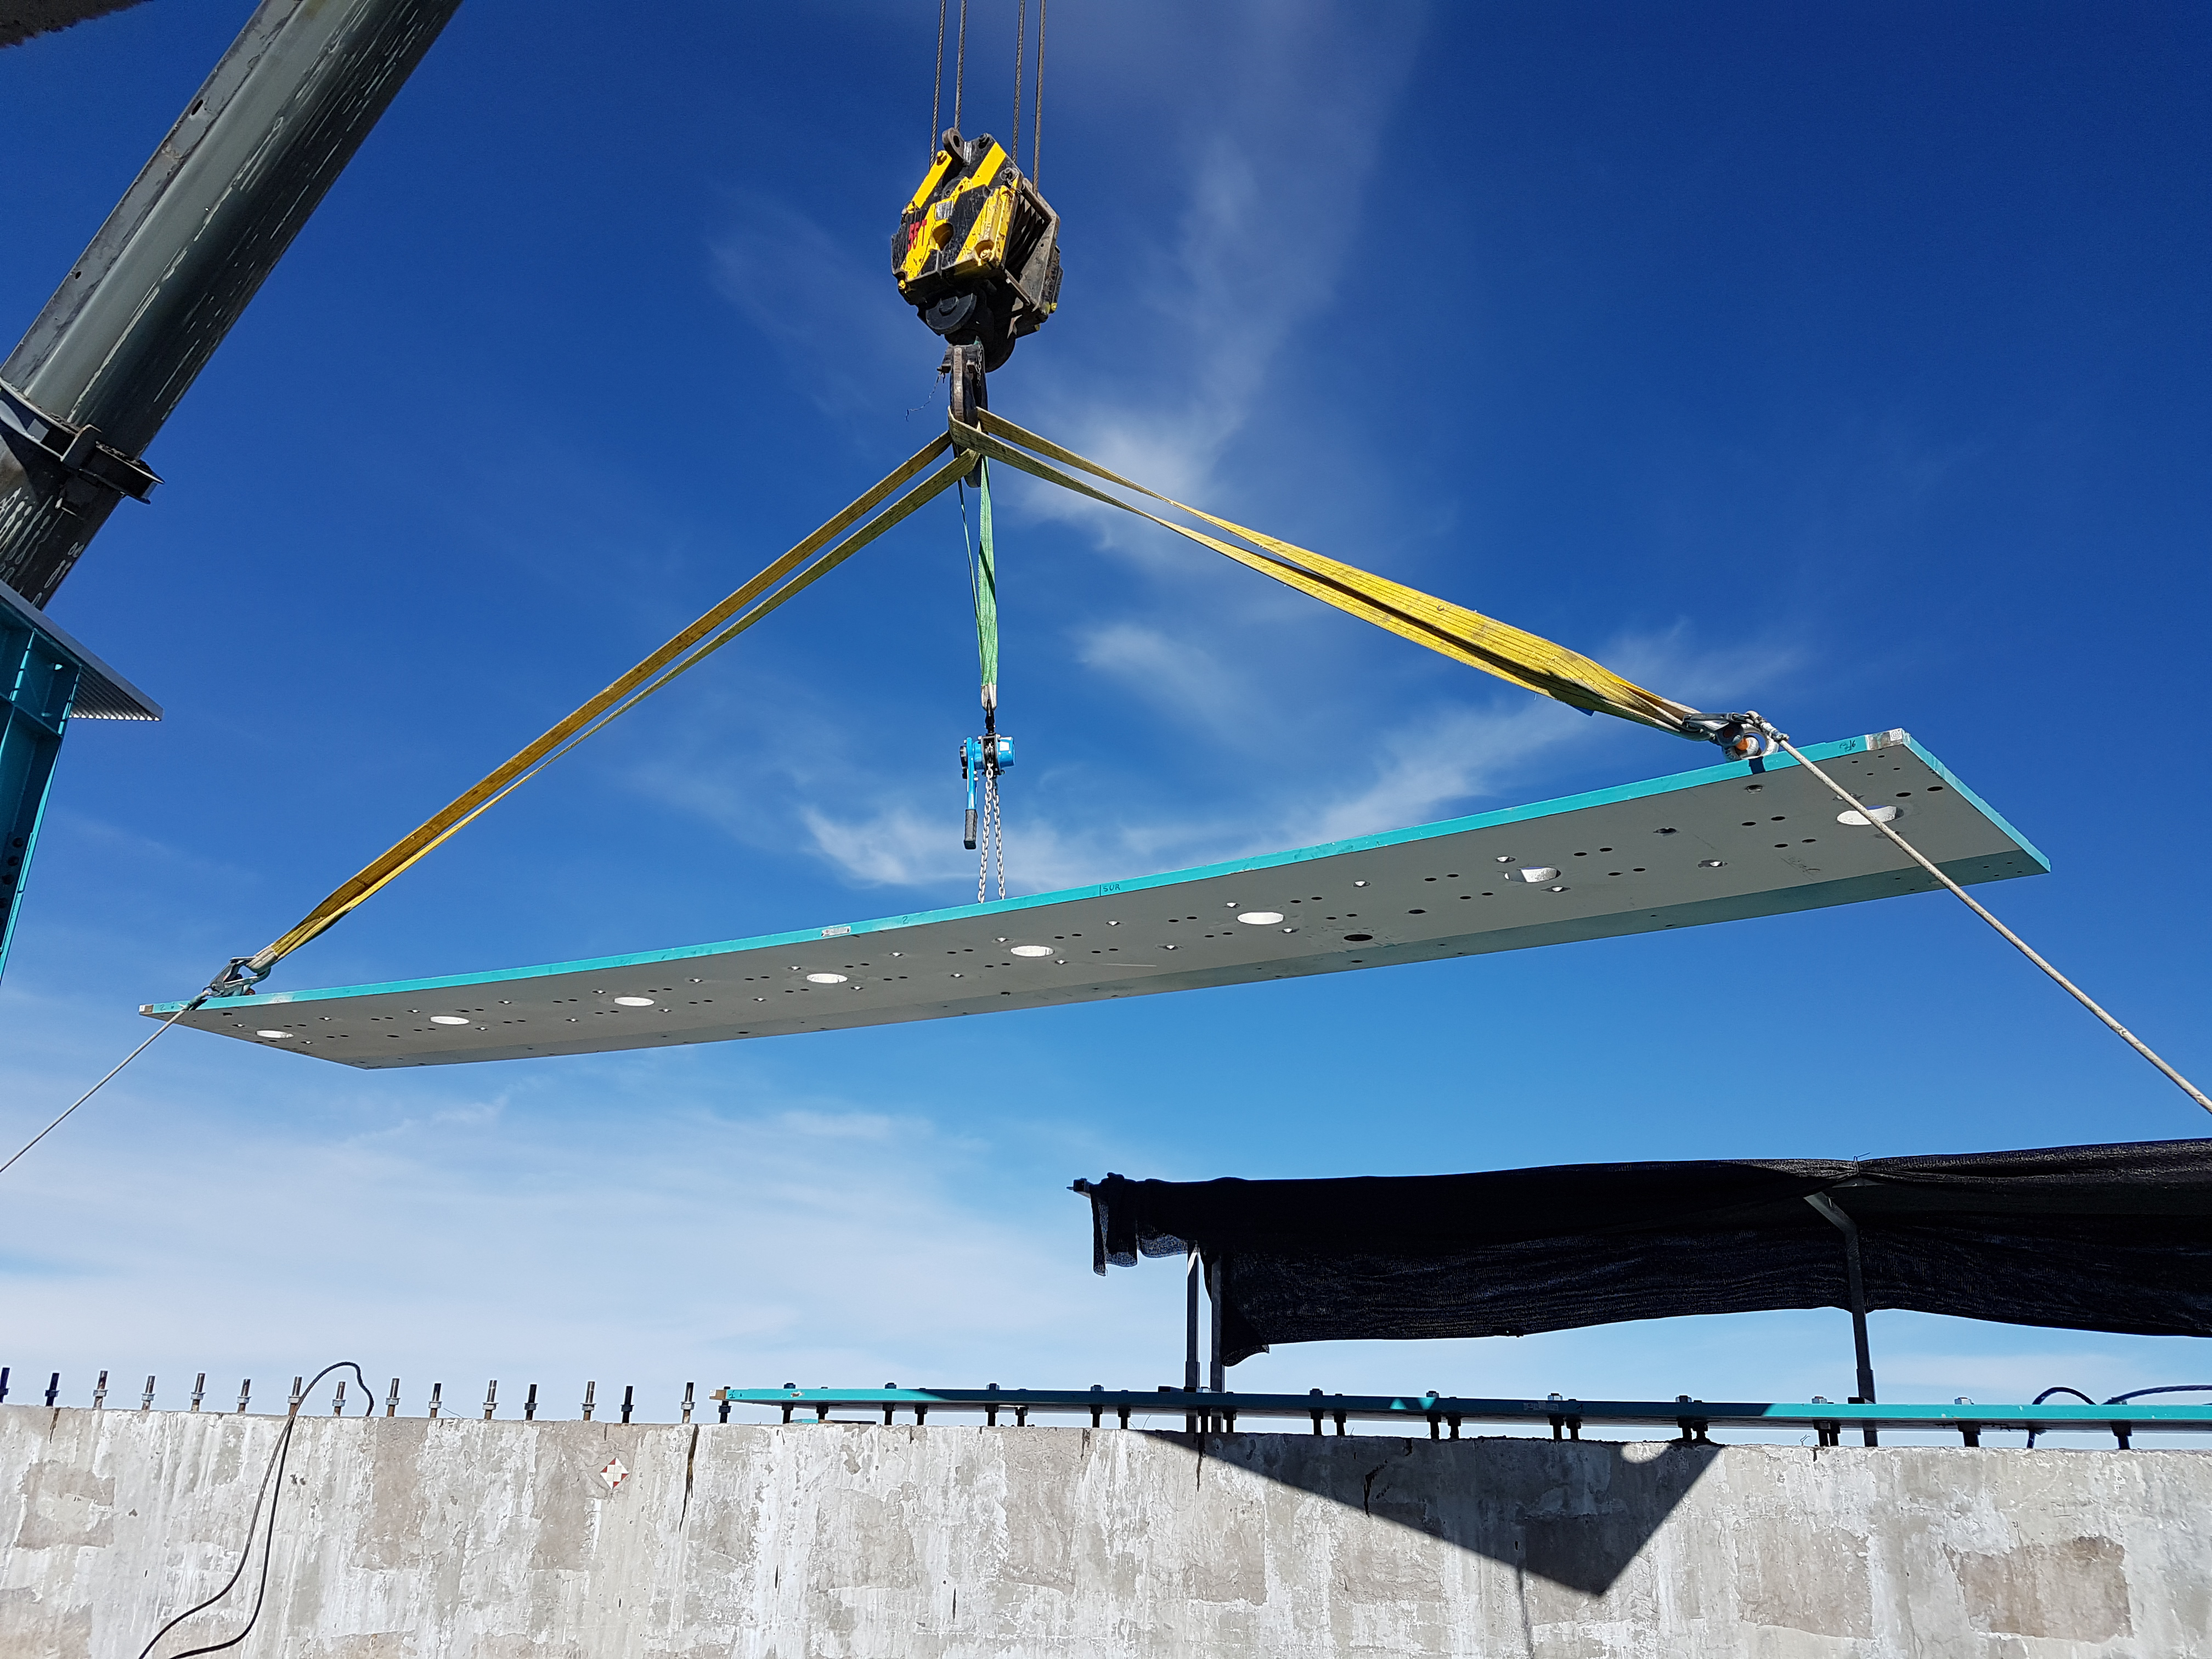

Weekly Construction Photos

Photos of summit construction status taken on August 8, 2017.

Credit: Rubin Observatory/NSF/AURA